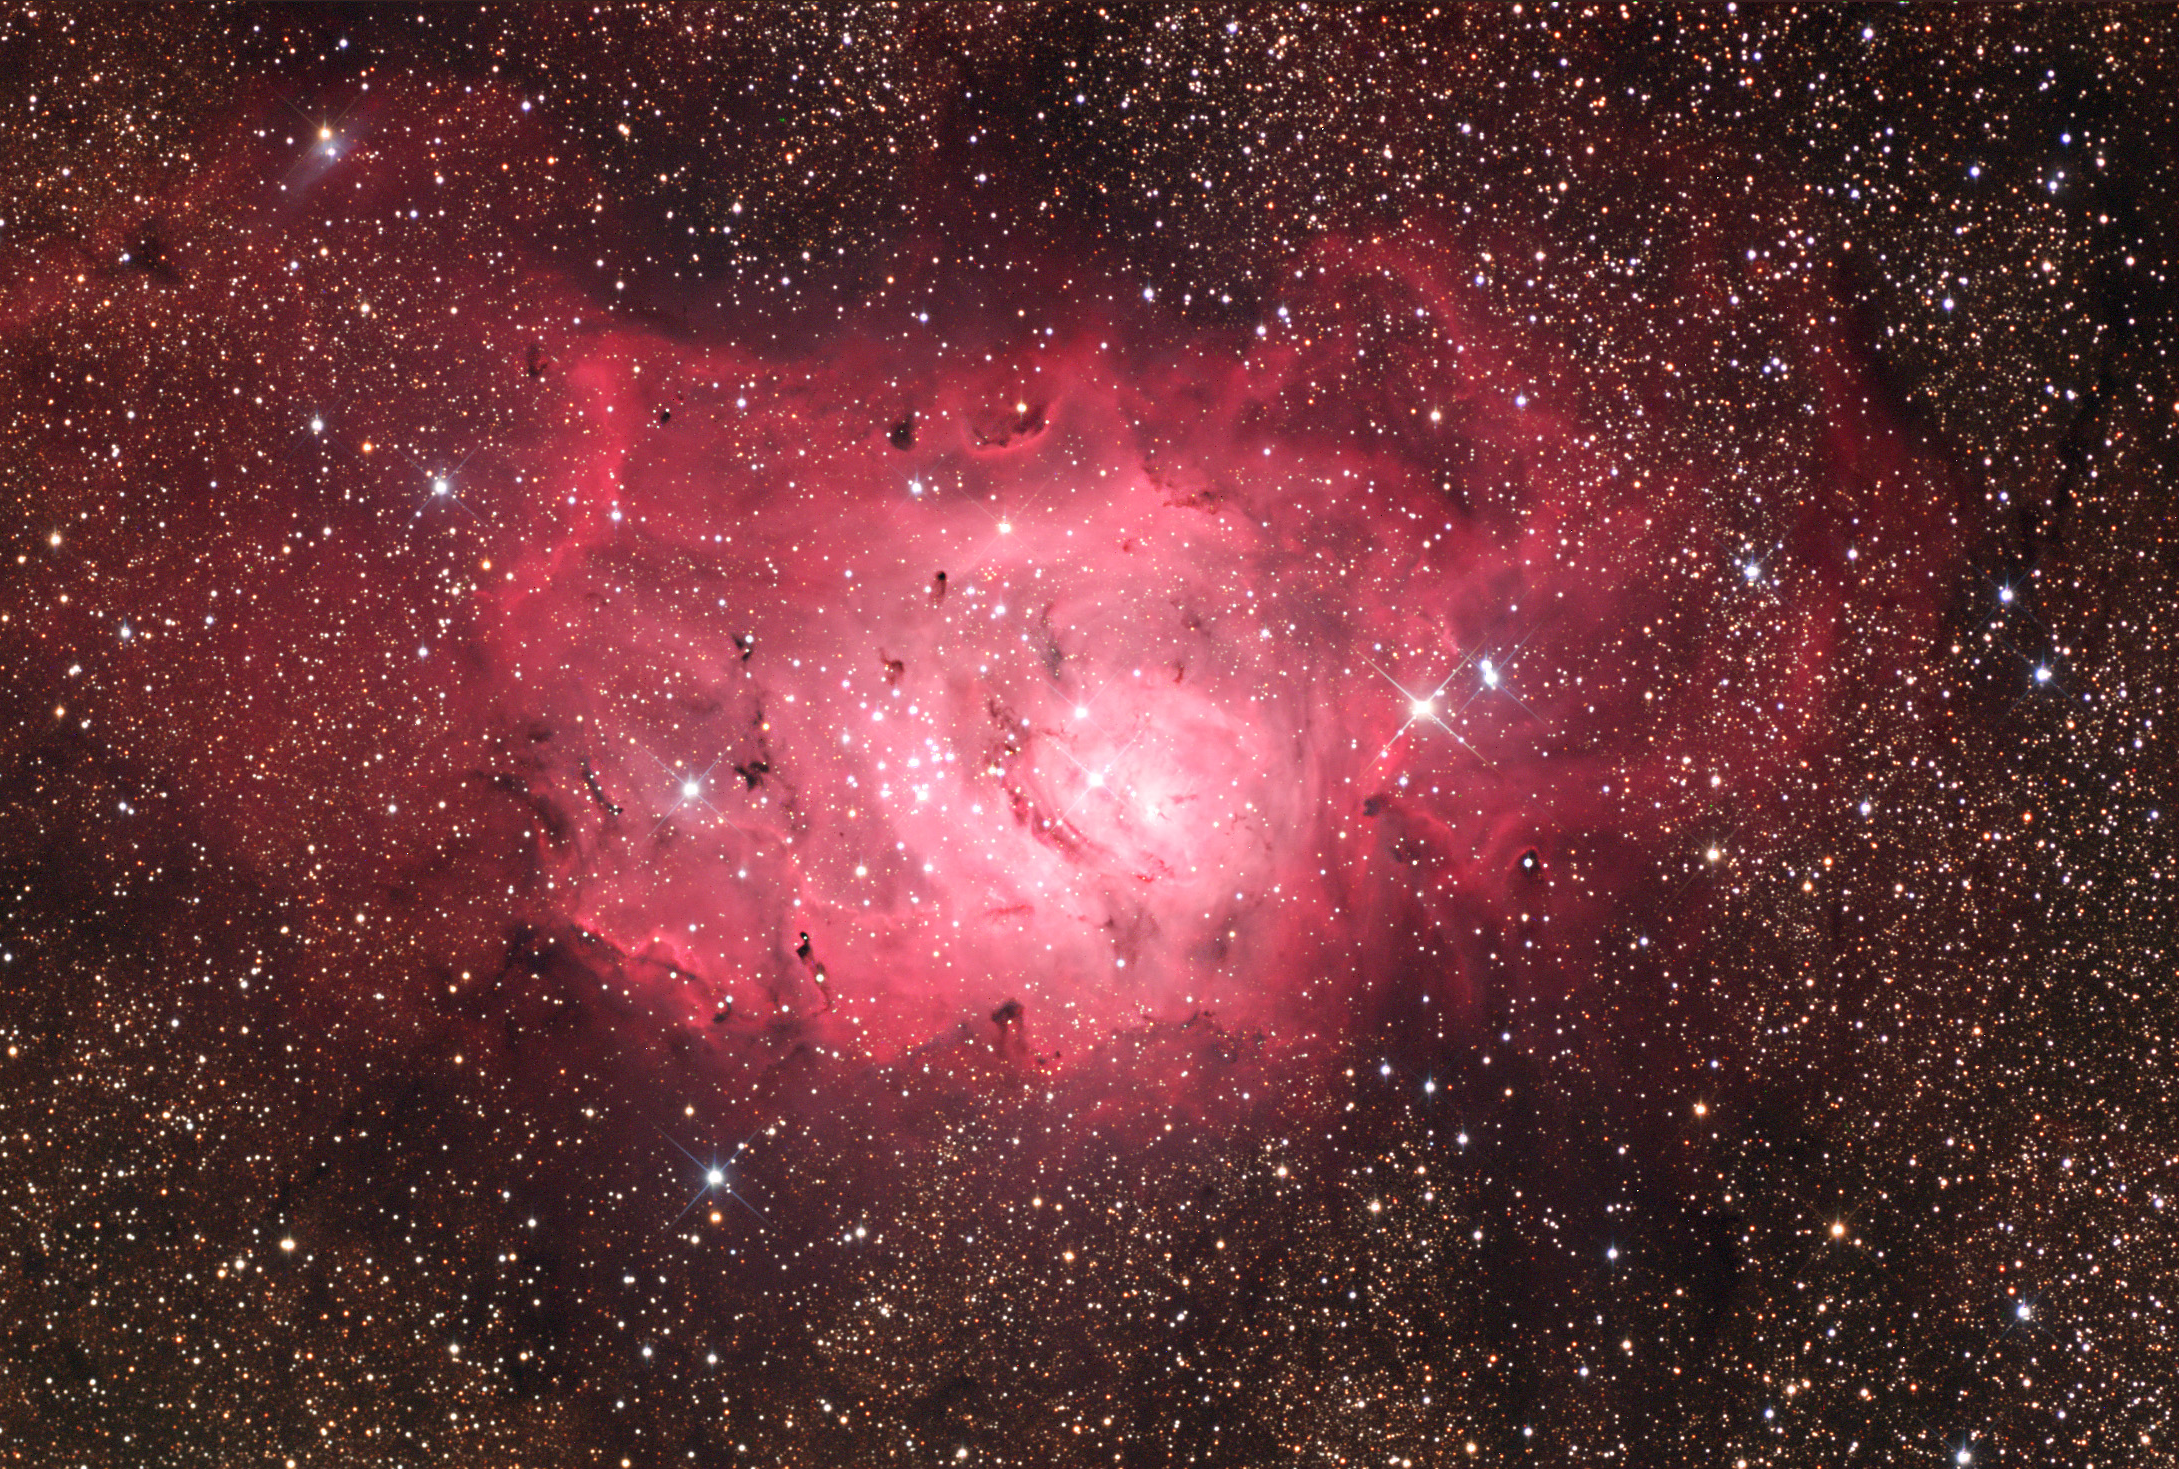

M8: Lagoon Nebula Wide

M8, the Lagoon Nebula, is a tremendous star forming region in our galaxy. Under dark skies it is easily seen with the unaided eye just above the "teapot" (spout) asterism of Sagittarius. A view through a small telescope (with the eye) shows the milky glow of nebulosity pervades the entire field. A star cluster, NGC 6530, highlights how star formation is proceeding in this cloud. A few of NGC 6530's stars can been seen in the bottom right of this image, but most of it is just outside the field to the right. CCD images like this hint at the turbulent activity of the gases in the cloud. As stars form, they create strong stellar winds (and radiation) that heat and churn their surrounding natal material.

This image was taken as part of Advanced Observing Program (AOP) program at Kitt Peak Visitor Center during 2014.

Credit: KPNO/NOIRLab/NSF/AURA/Adam Block